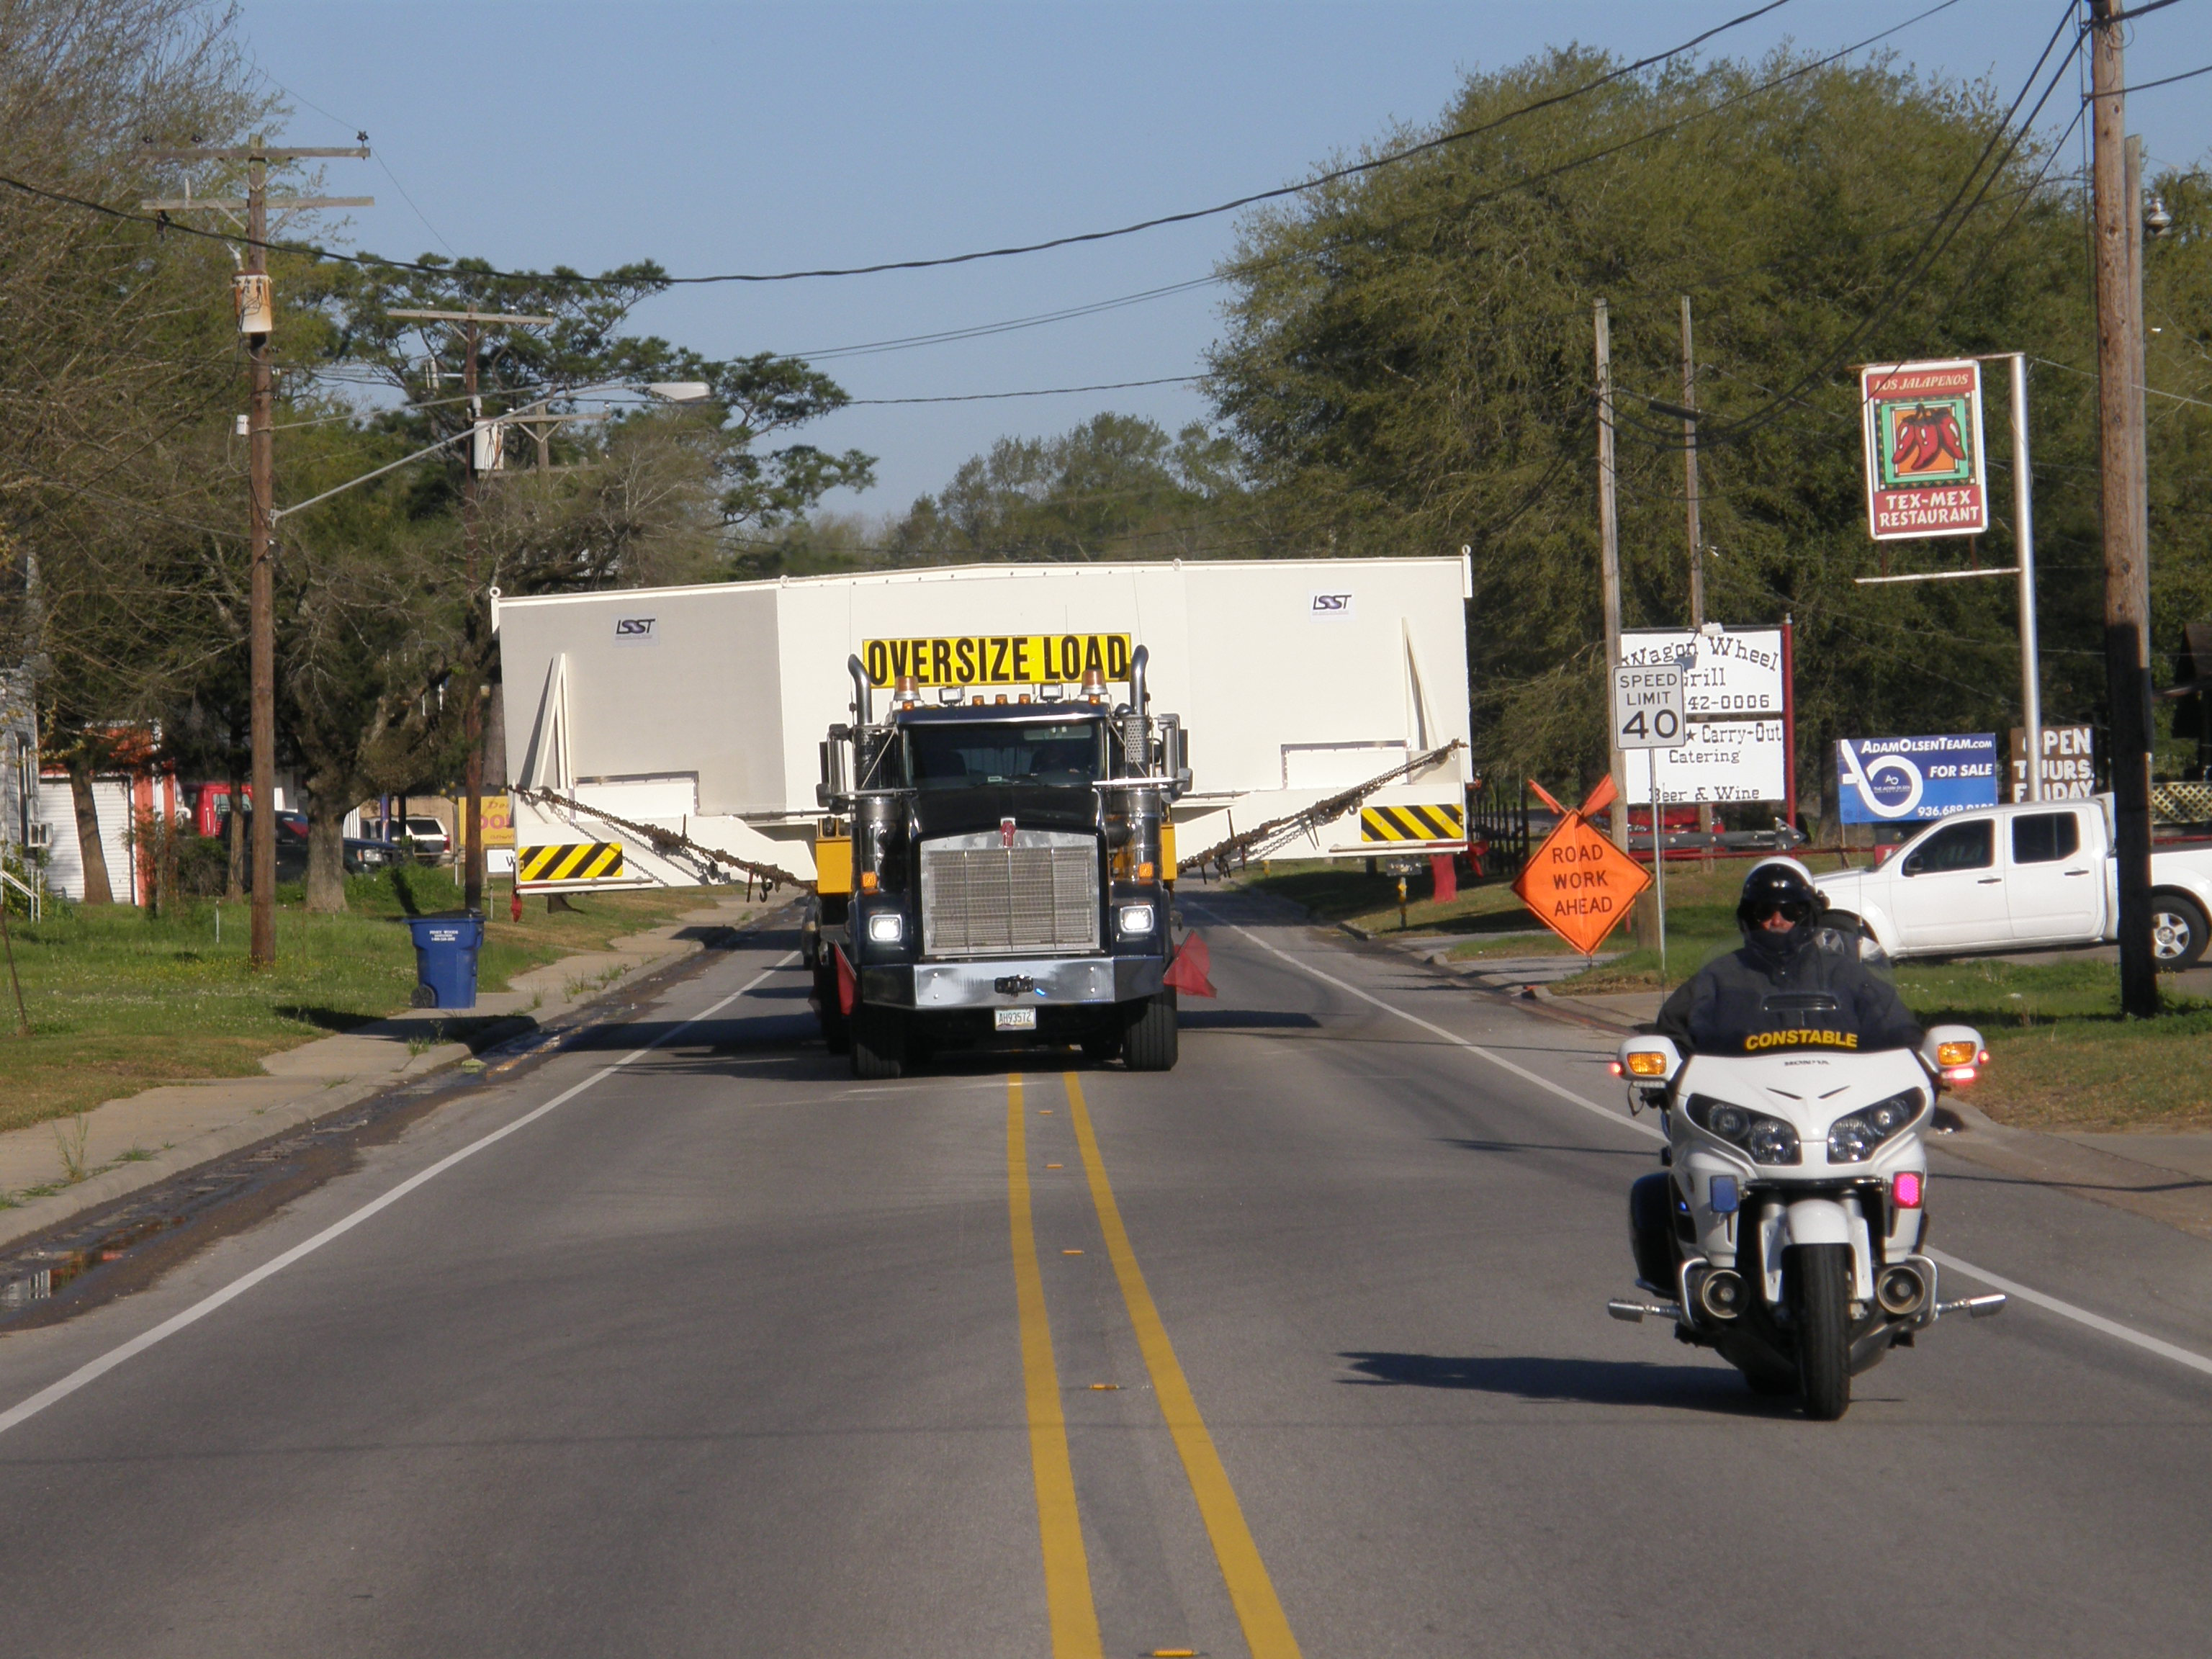

M1M3 Travels from Tucson to Houston

The LSST Primary/Tertiary Mirror (M1M3) in route from Tucson, where it left on March 15th, to Houston, where it arrived successfully on March 21st. From Houston, the mirror will ship to Coquimbo, Chile.

Credit: Precision Heavy Haul Inc./Rubin Observatory/NSF/AURA